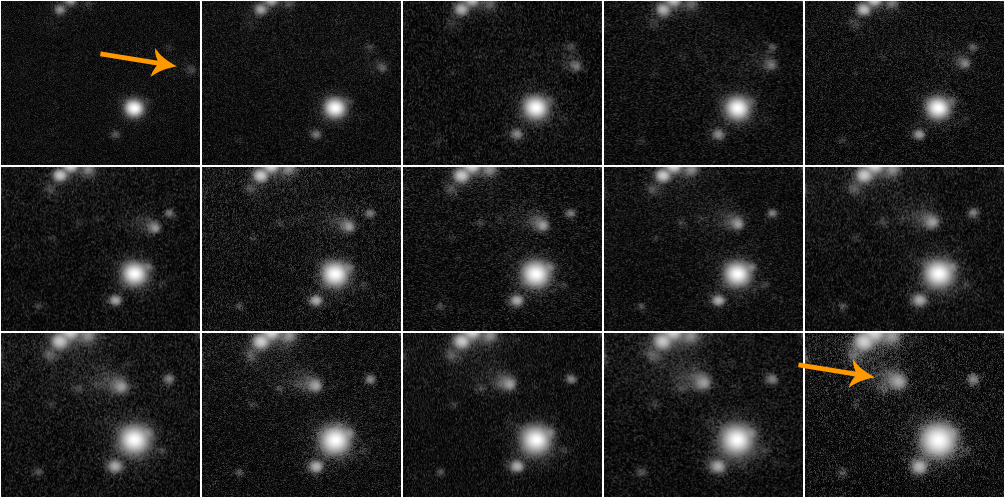

Fifteen consecutive sixty-second exposures of Comet 67P

Fifteen consecutive sixty-second exposures of Comet 67P obtained on single night using an r' band filter with the Gemini Multi-Object Spectrograph on the Gemini South telescope in Chile. Images run left to right, top to bottom, with the initial and final positions of the comet indicated by arrow. The changes in apparent brightness of the comet are due to varying sky brightness since the comet was positioned close to the Sun as viewed from the Earth.

Credit: International Gemini Observatory/NOIRLab/NSF/AURA